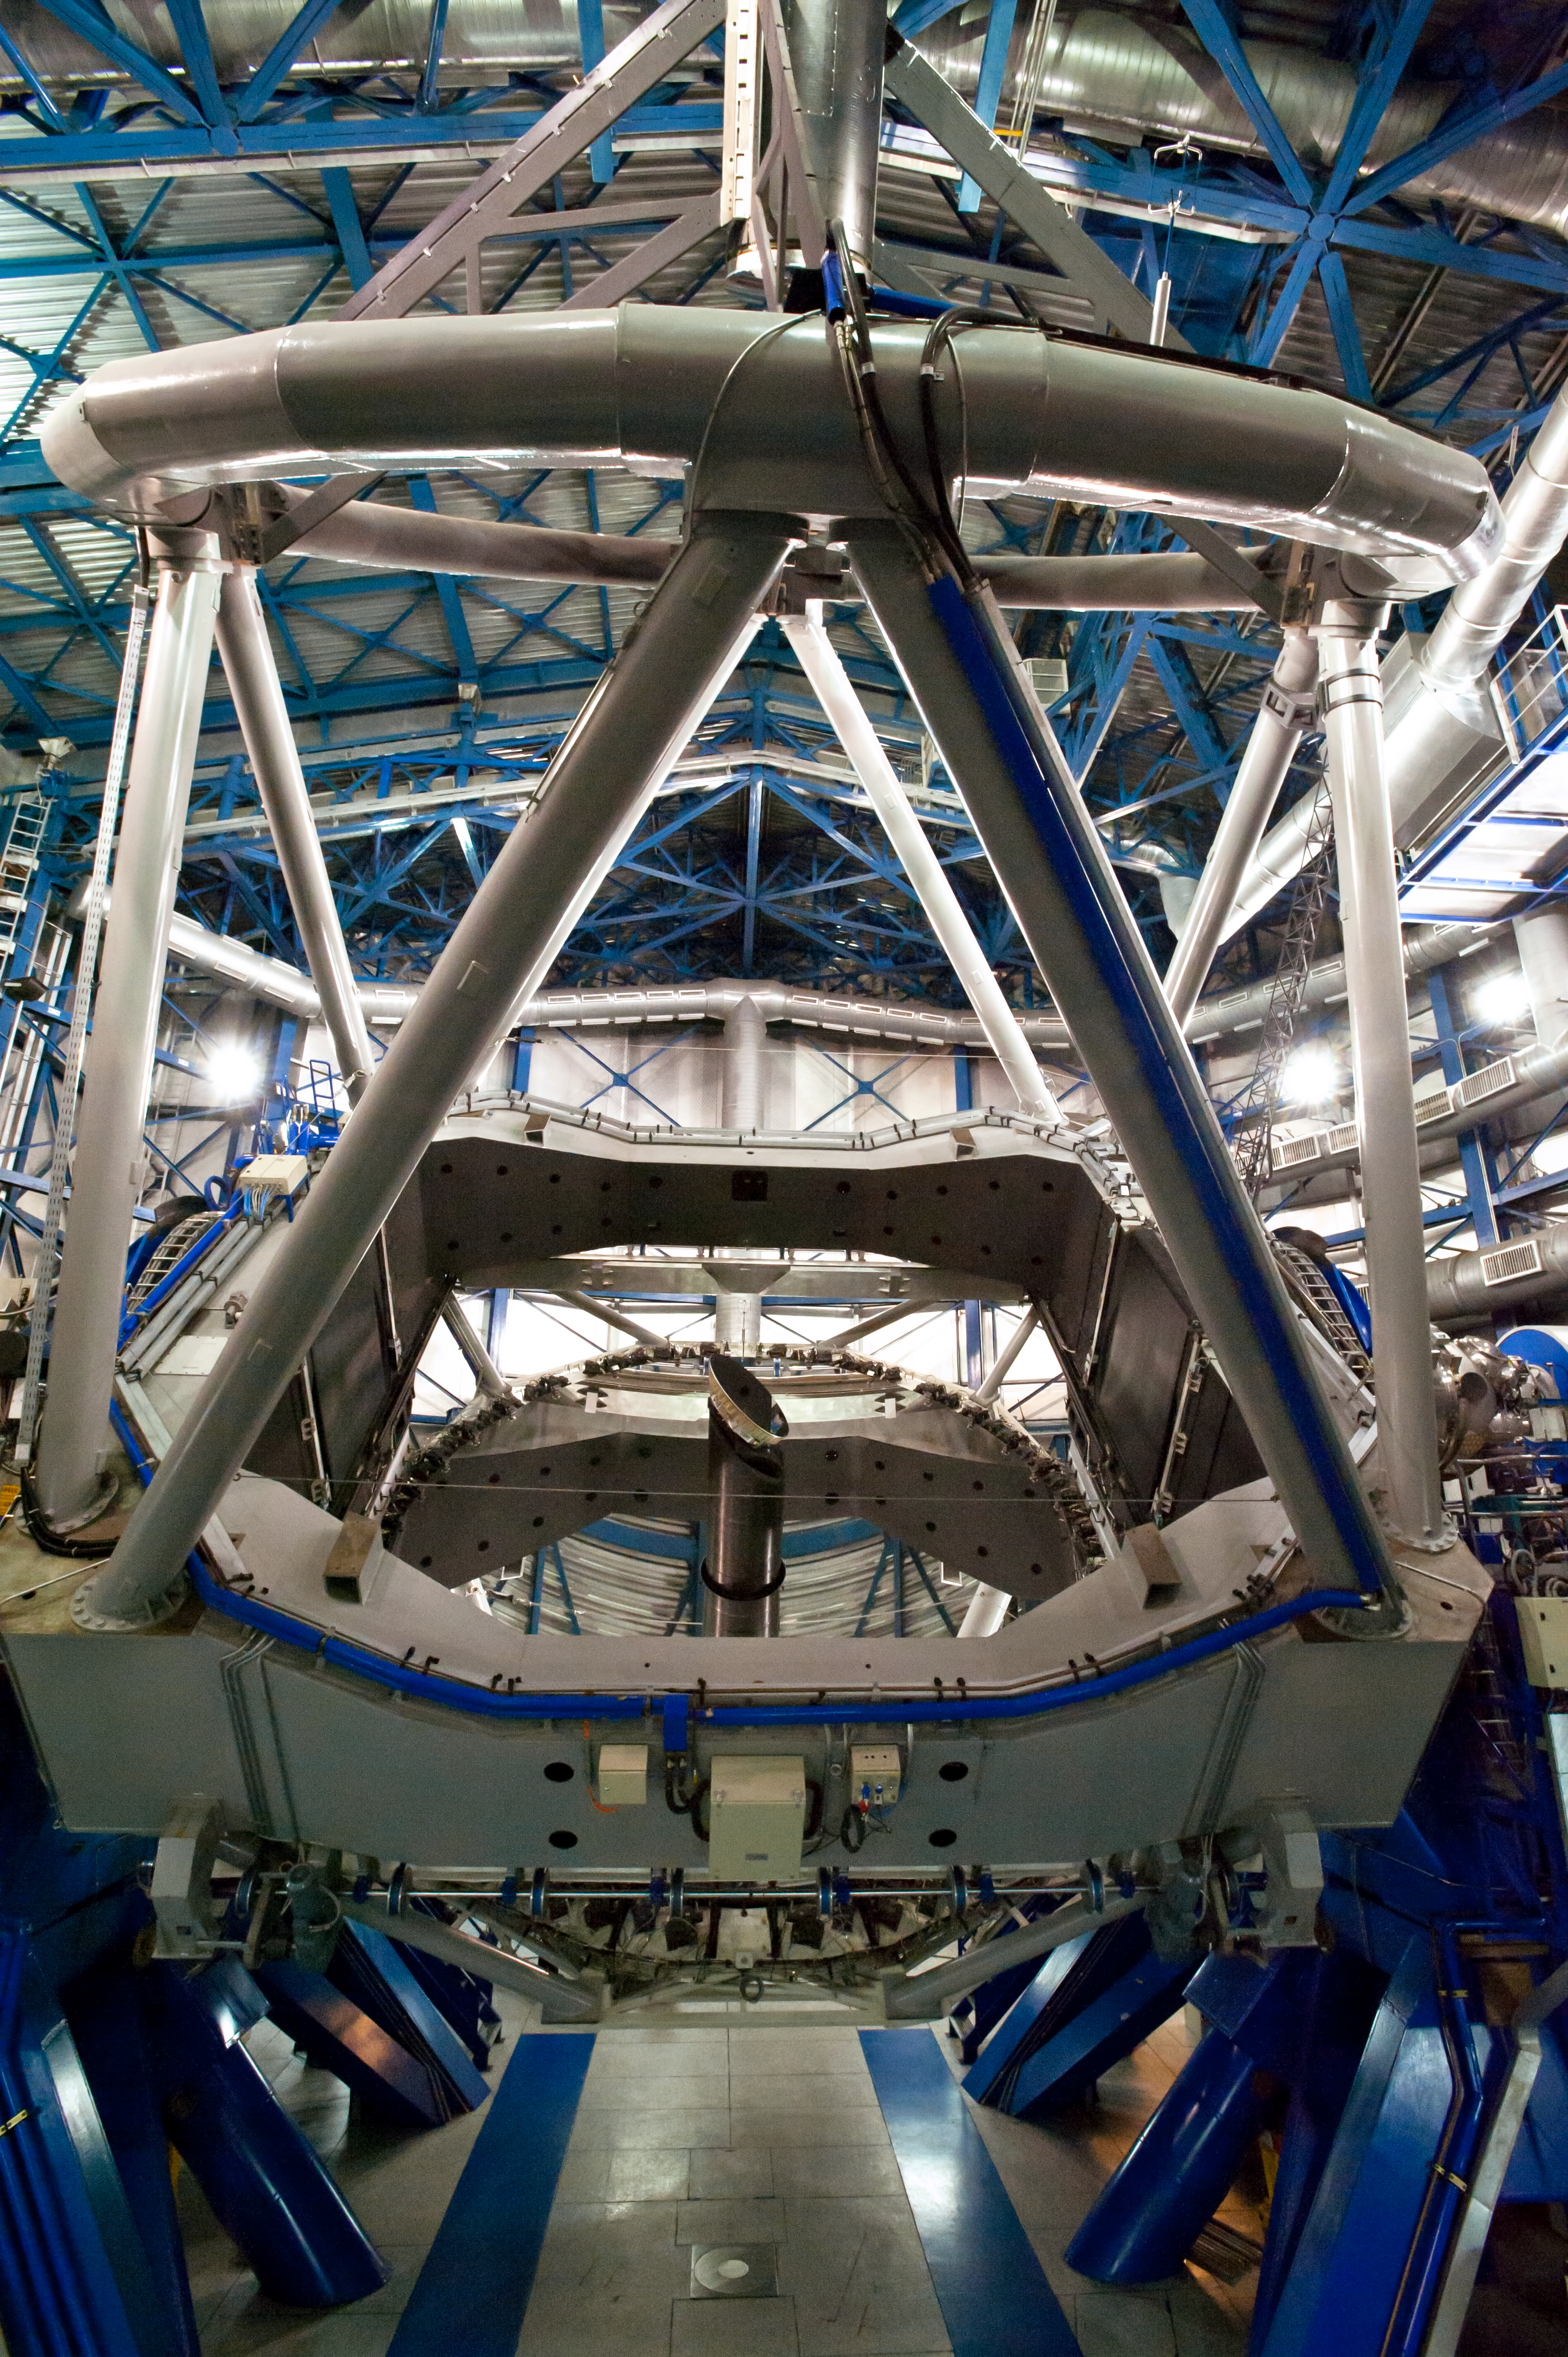

Unit Telescope of the VLT

One of the Unit Telescopes (UTs) of the VLT. Photo taken in July 2010.

Credit: ESO/L. Ventura